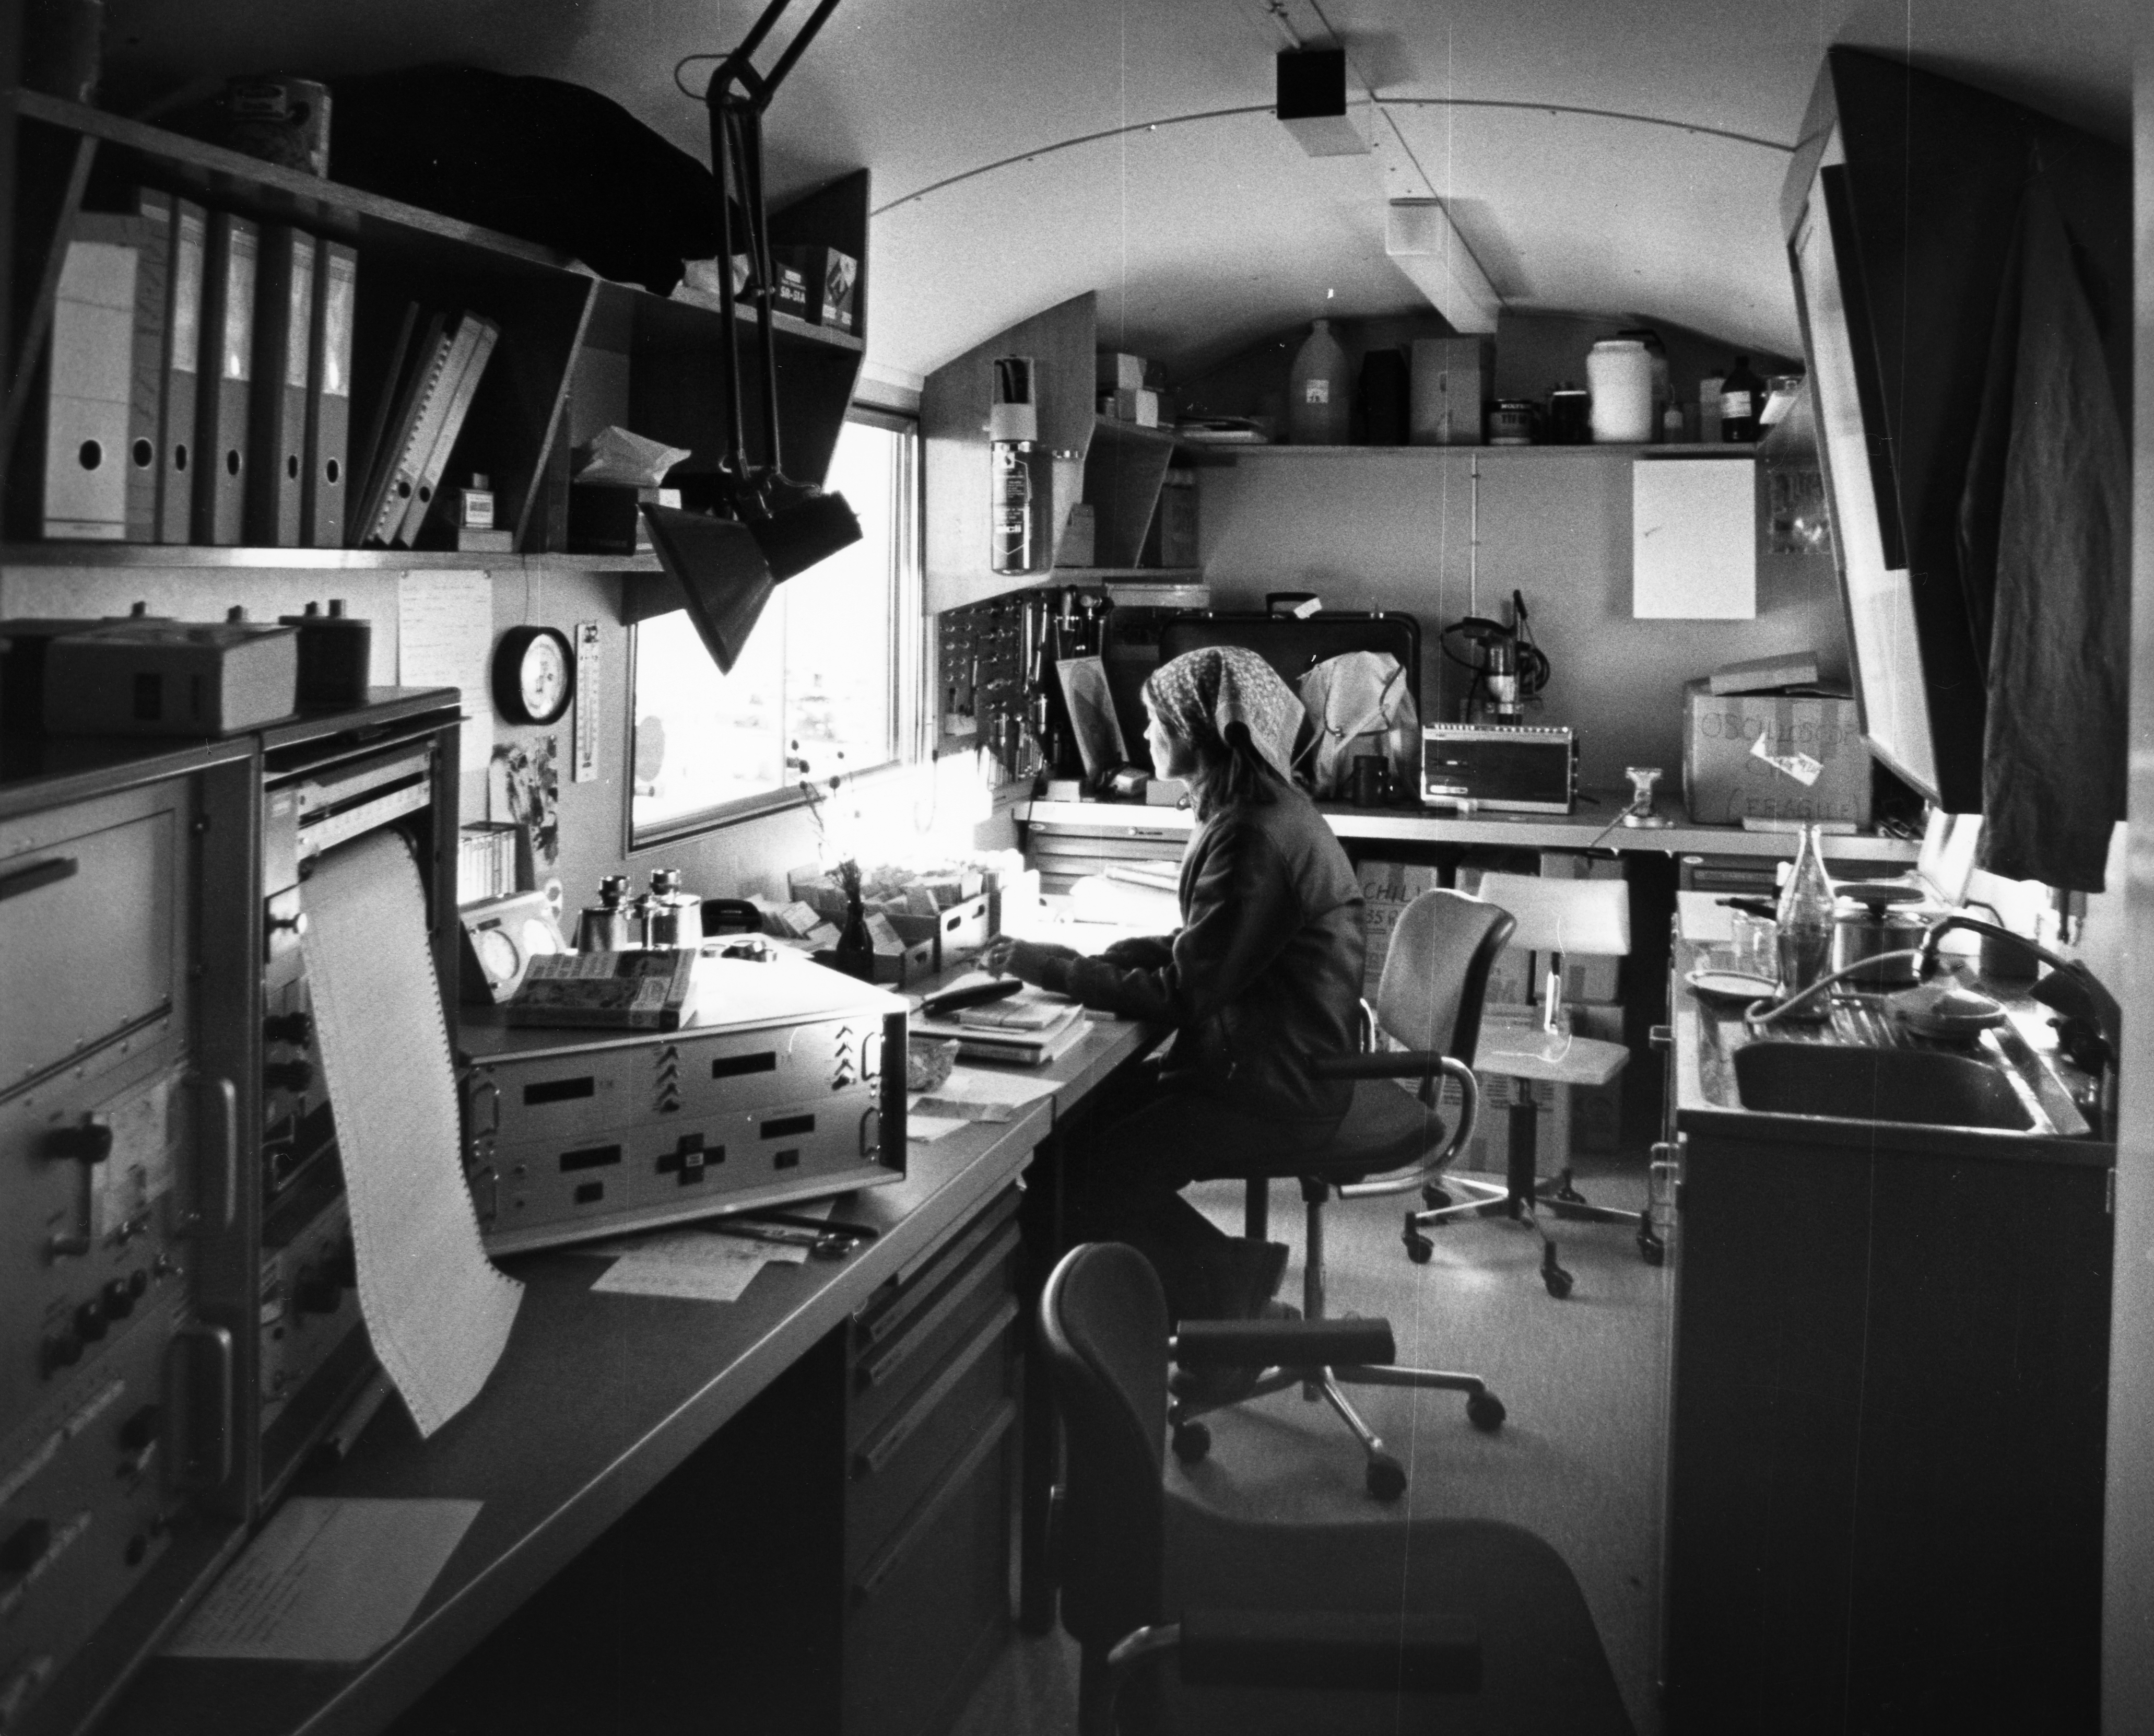

Swiss 0.4-metre telescope

Control room of the Swiss 0.4-metre telescope in 1976.

Credit: ESO